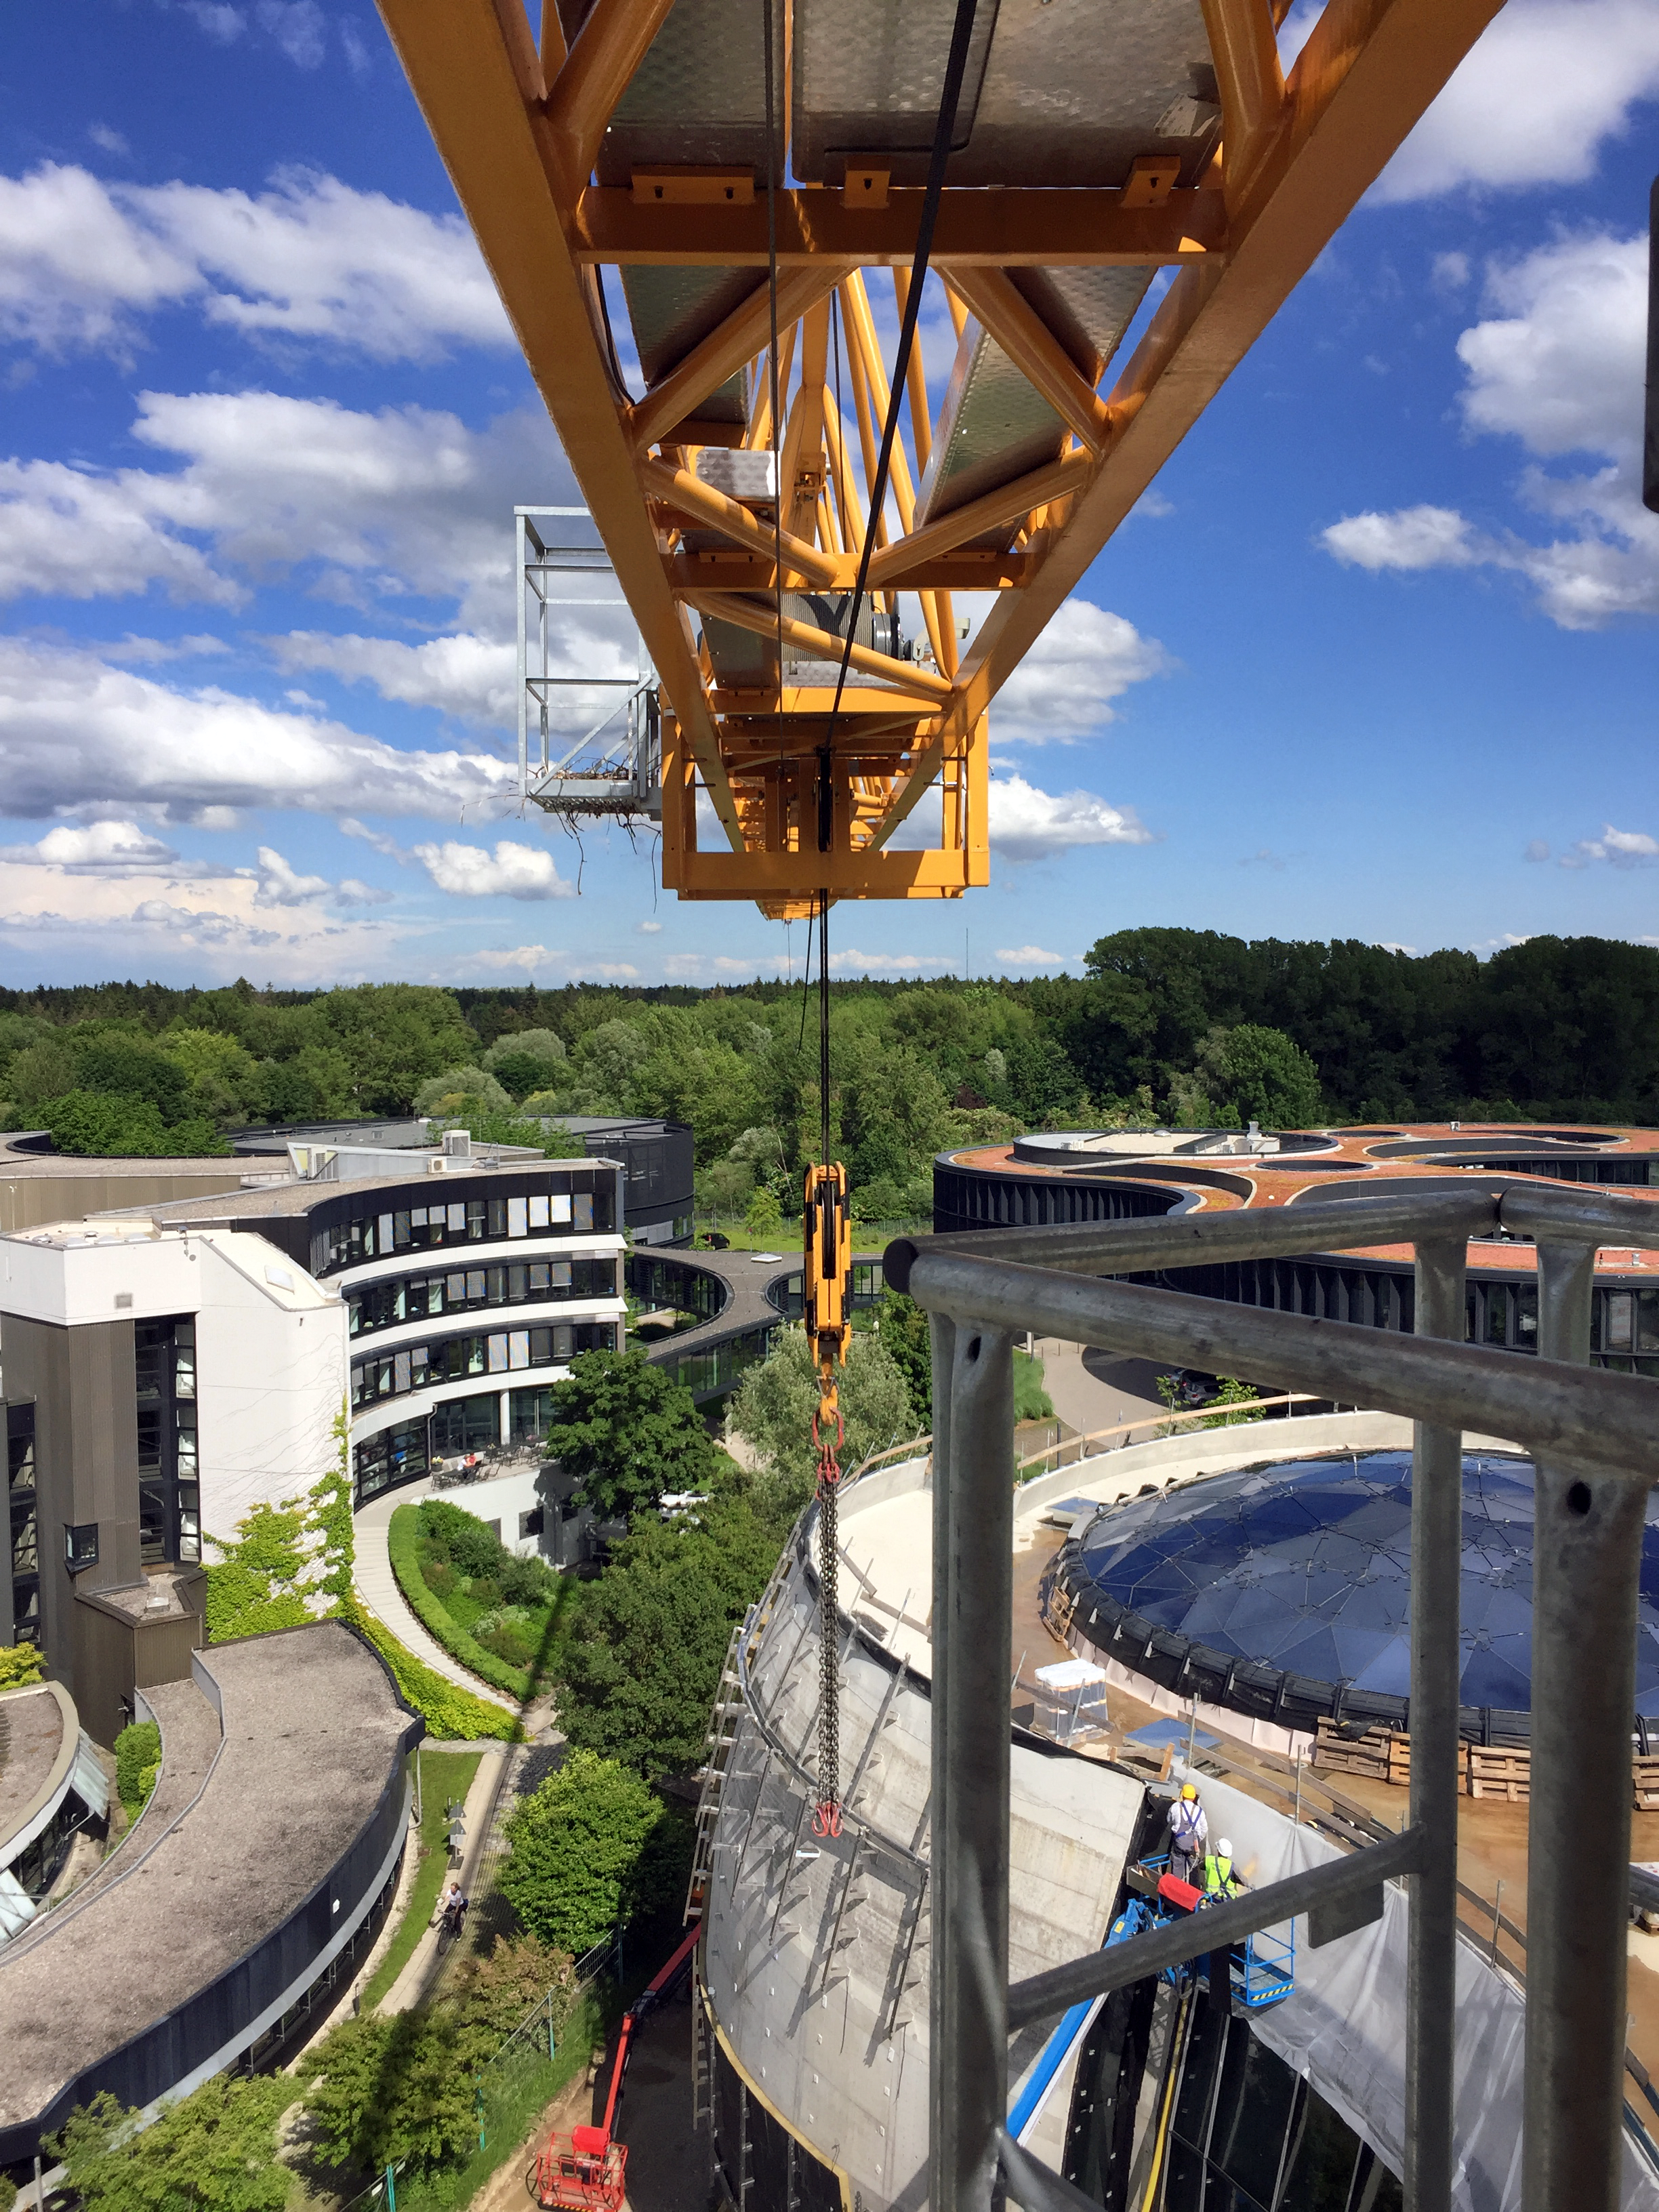

The ESO Supernova keeps growing

The ESO Supernova Planetarium & Visitor Centre is nearing the final stages of construction. It will be completely free to visit, and is already offering a unique range of free planetarium products, as part of its remit as the world's first open-source planetarium. The novel design of this new building resembles that of a close double-star system, with one star transferring mass to its companion — such systems in space ultimately lead to supernova explosions, appropriately enough, given the name of the project! The existing ESO Headquarters are visible in the background. The complex is located in Garching-Forschungszentrum, readily accessible from Munich. This unique and unmissable attraction will be open to the public from spring 2018.

Credit: Bernhardt + Partner (B+P)